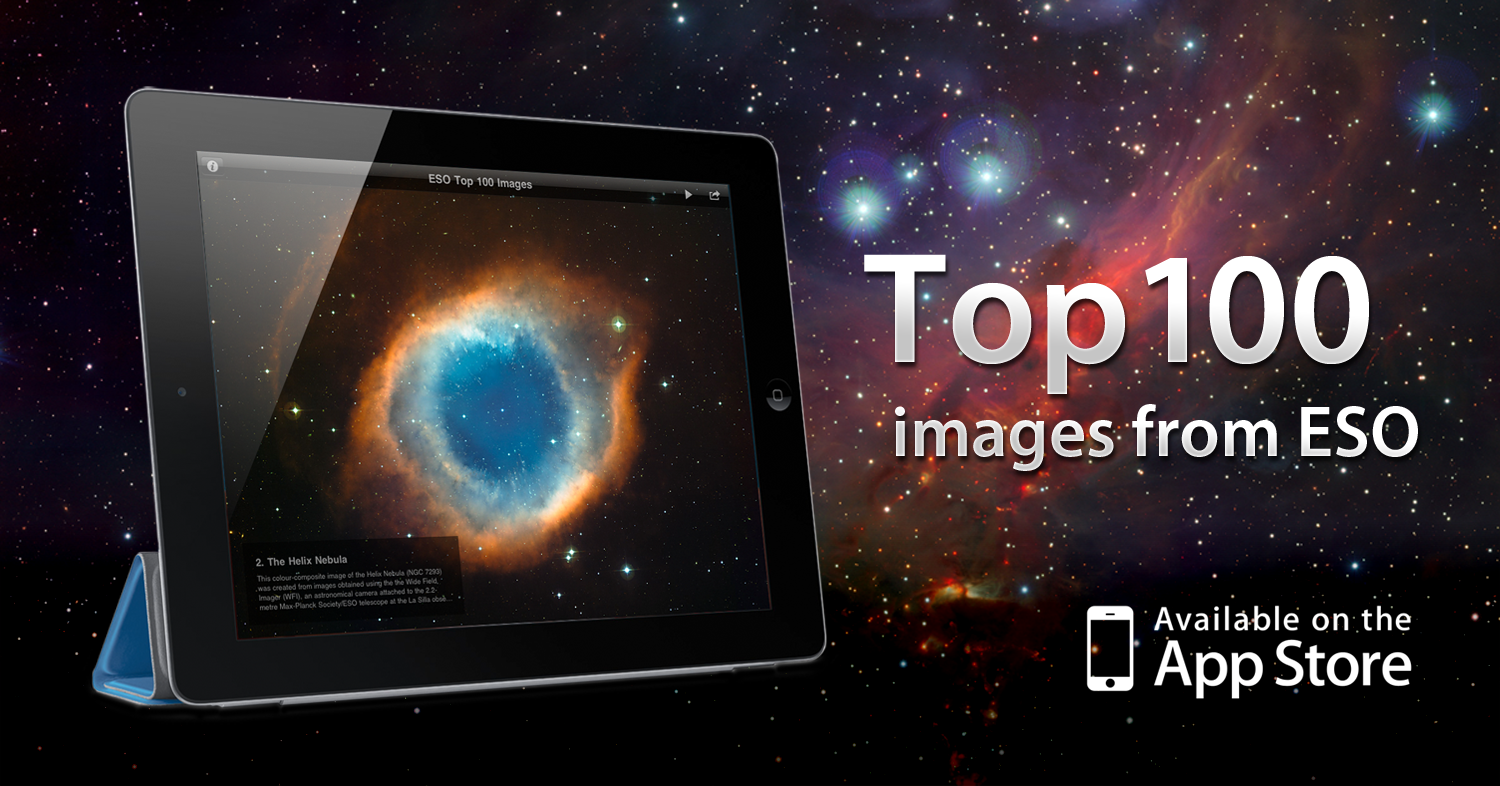

The ESO Top 100 Images iPad app

The ESO Top 100 Images app is a free iPad app that brings users a selection of the best astronomical images taken by ESO’s ground-based astronomical telescopes from the Atacama Desert in Chile. Among the features of the app are captions and links for more information, a wallpaper option, slideshow play mode with background music. The image shows a screenshot from the ESO Top 100 Astronomical Images app. You can download the app for free from here.

Credit: ESO/Victor R. Ruiz